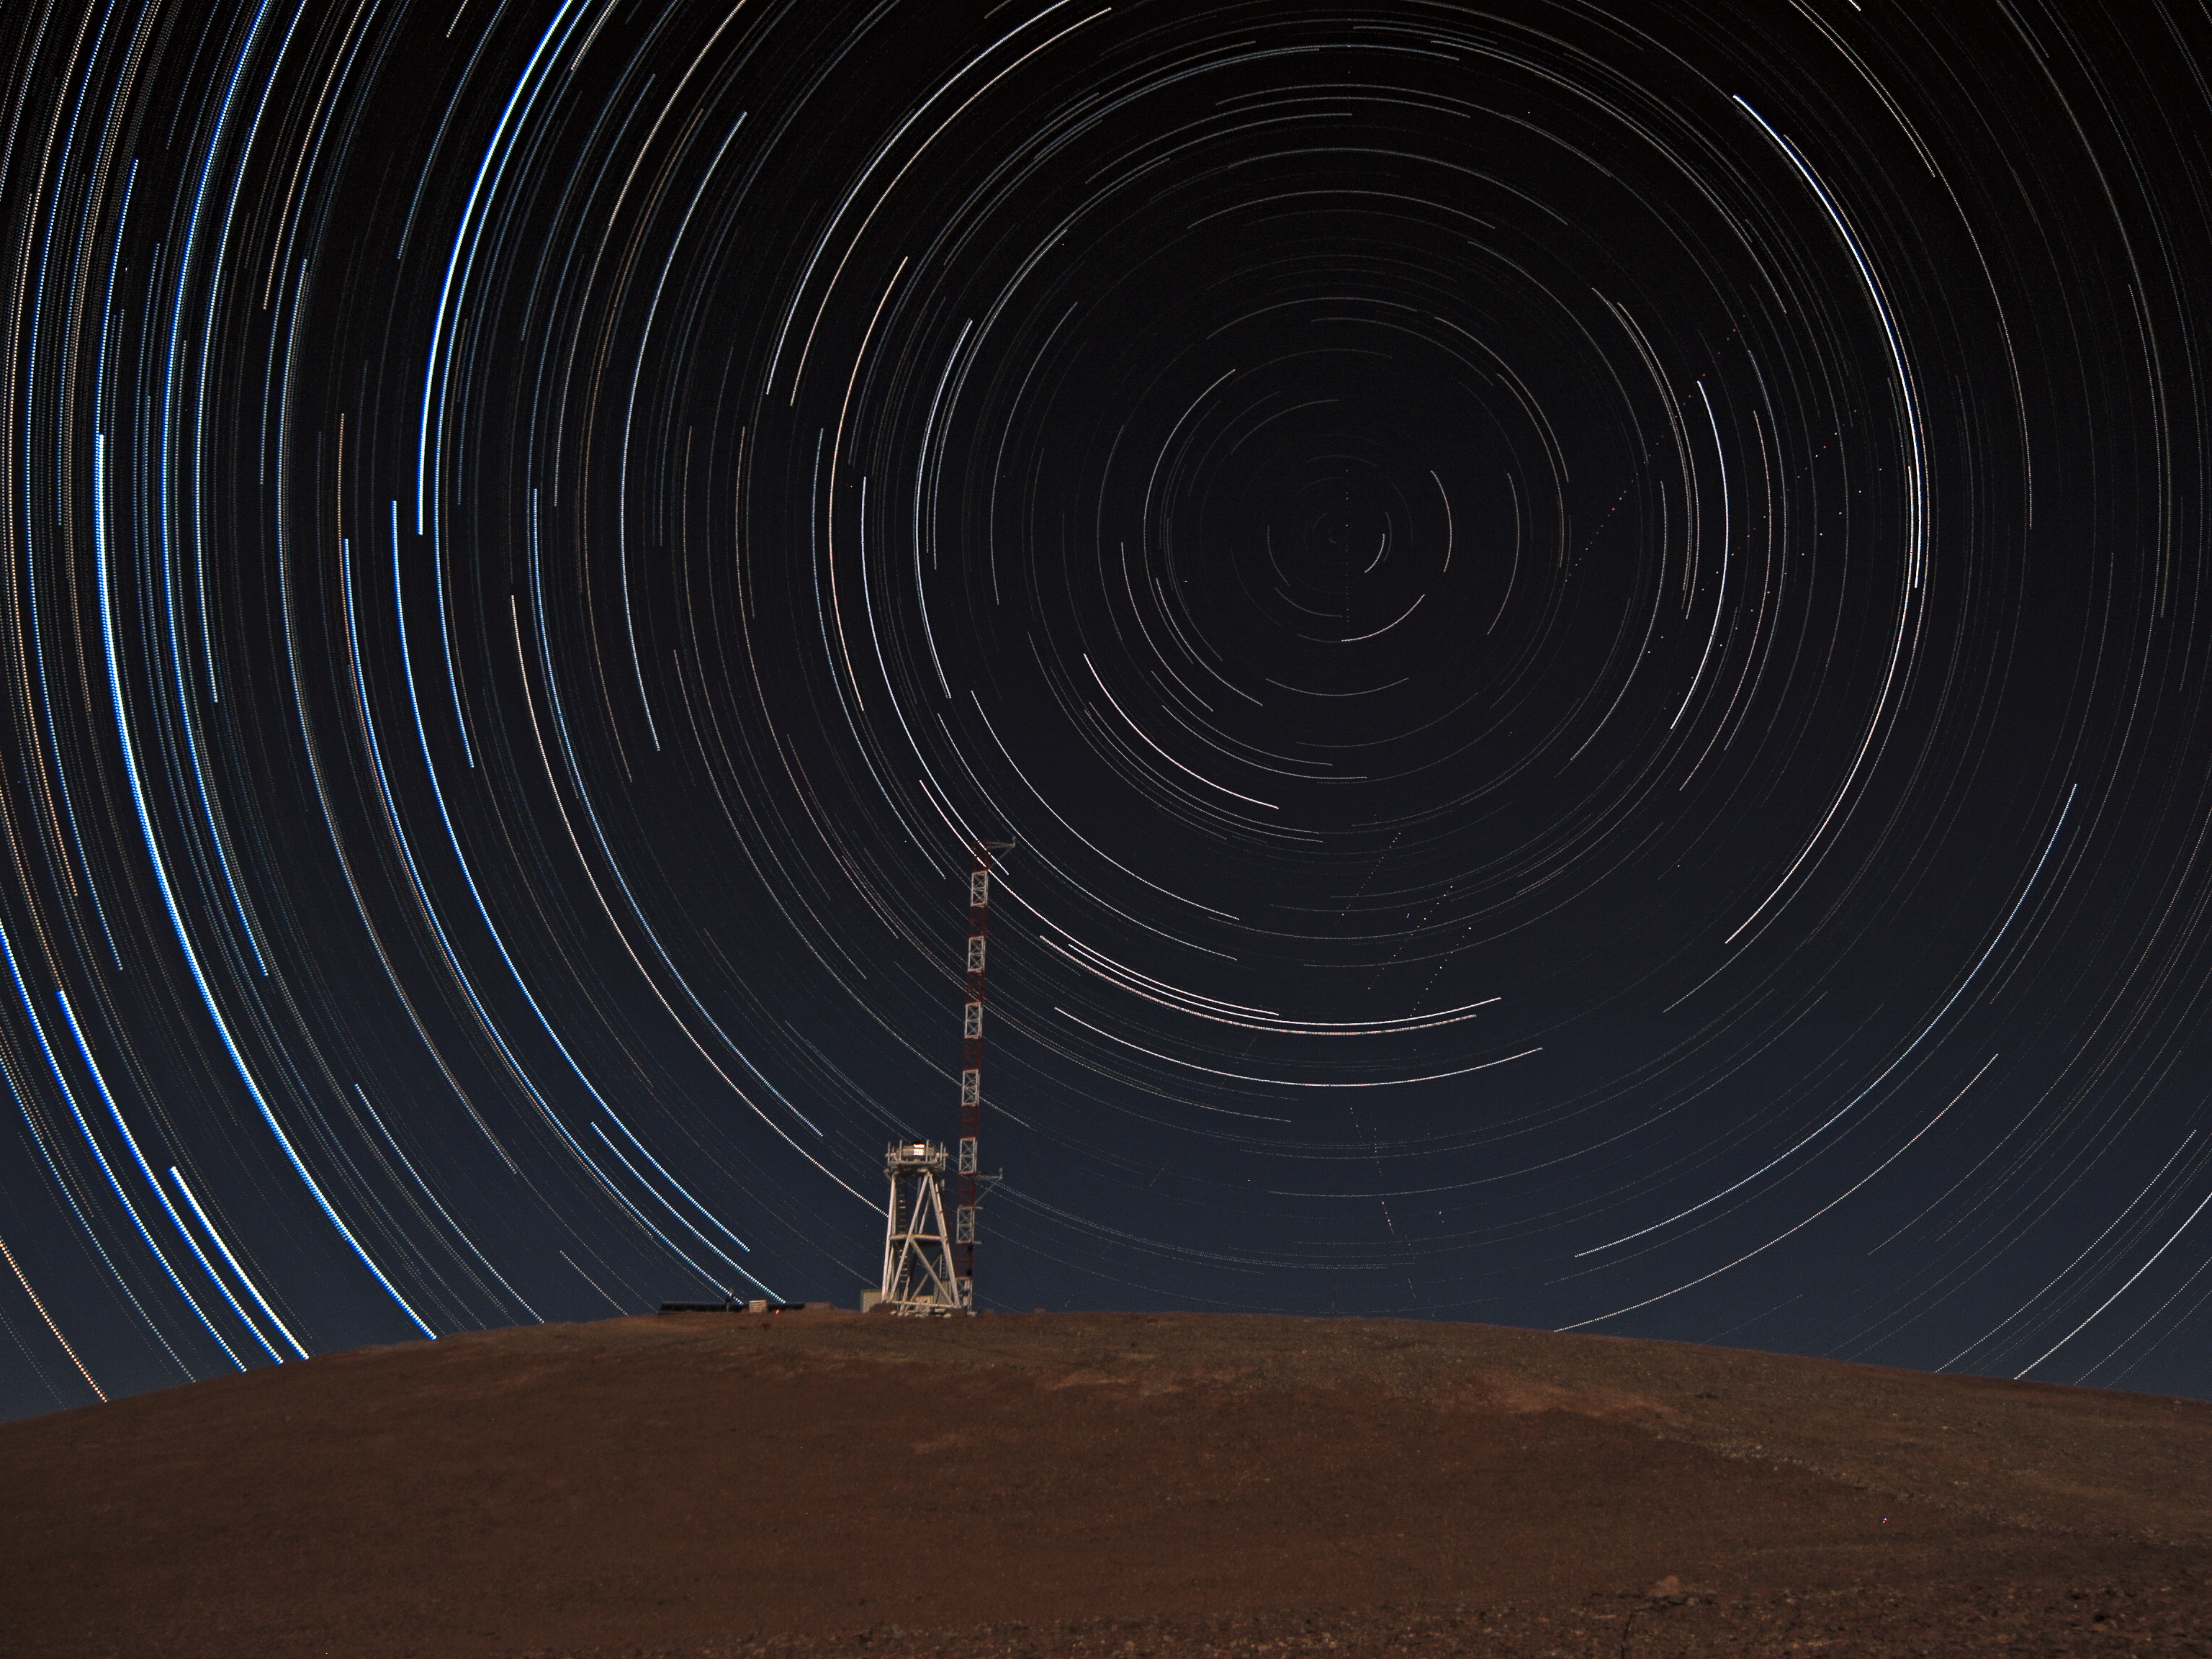

Star trails over Cerro Armazones summit

Star trails over the summit of Cerro Armazones, the future home of the Extremely Large Telescope.

Credit: F. Char/ESO